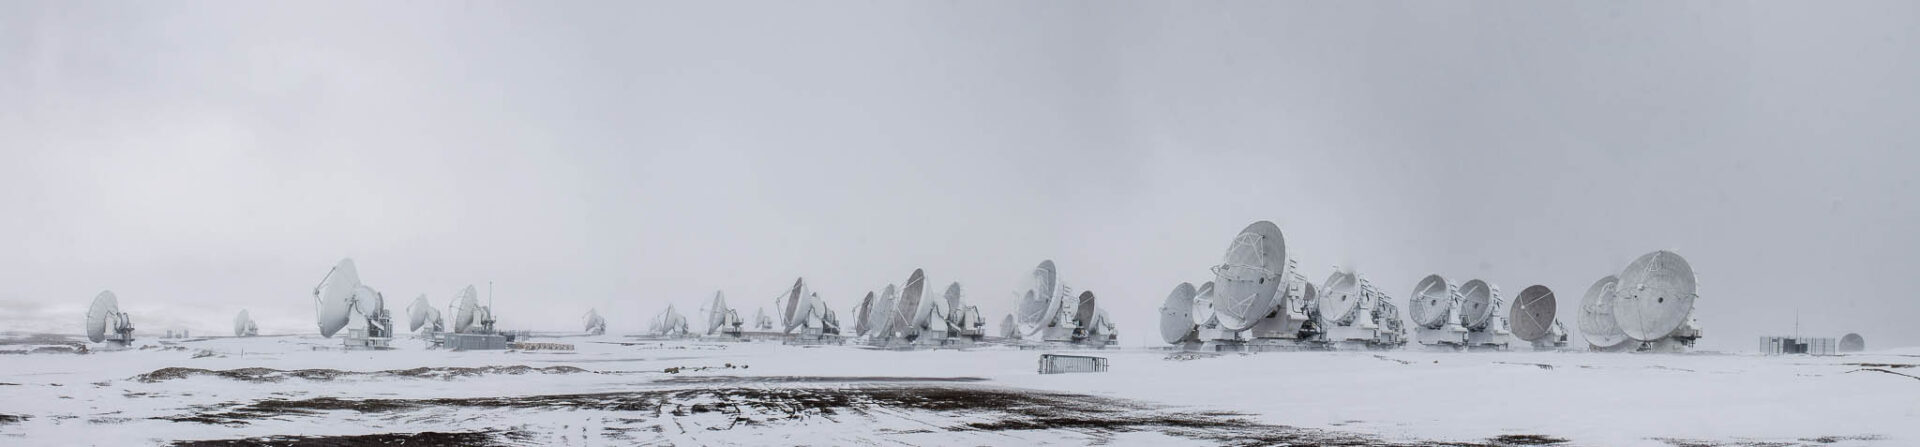

Cold weather

A cold day for the ALMA antennas.

Credit: Juan Carlos Rojas - ALMA (ESO/NAOJ/NRAO)